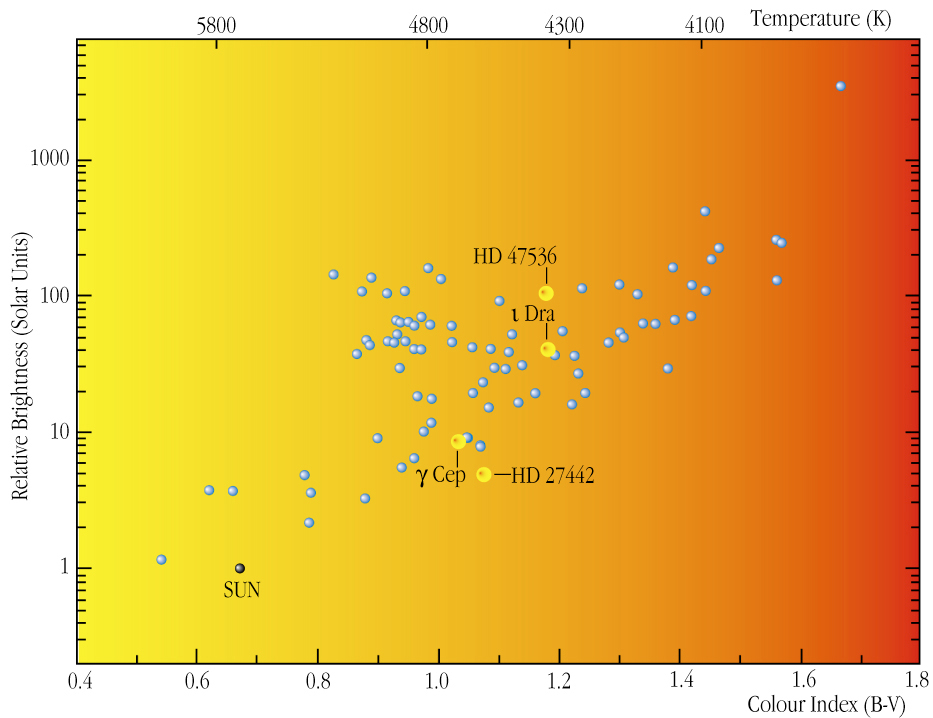

Stars observed in the FEROS programme (HR diagram)

Part of the Hertzsprung-Russell (HR) diagram - a very useful way to illustrate stellar evolution. Plotting the temperature of solar-type stars (abscissa; in degrees Kelvin or as a "colour index") against their intrinsic brightness (ordinate; in solar units) reveals a typical distribution (hotter stars are less bright than cooler stars) that reflects their different evolutionary stages. With time, the position of the Sun in this diagram (now at the lower left) will migrate towards the upper right as it expands and becomes brighter. This direction corresponds to increasing radius. The positions and names of four giant stars that are known to host planets (as of 2003) are marked. The largest and brightest of them is HD 47536, as indicated by its upper-right position, relative to the three others.

Credit: ESO